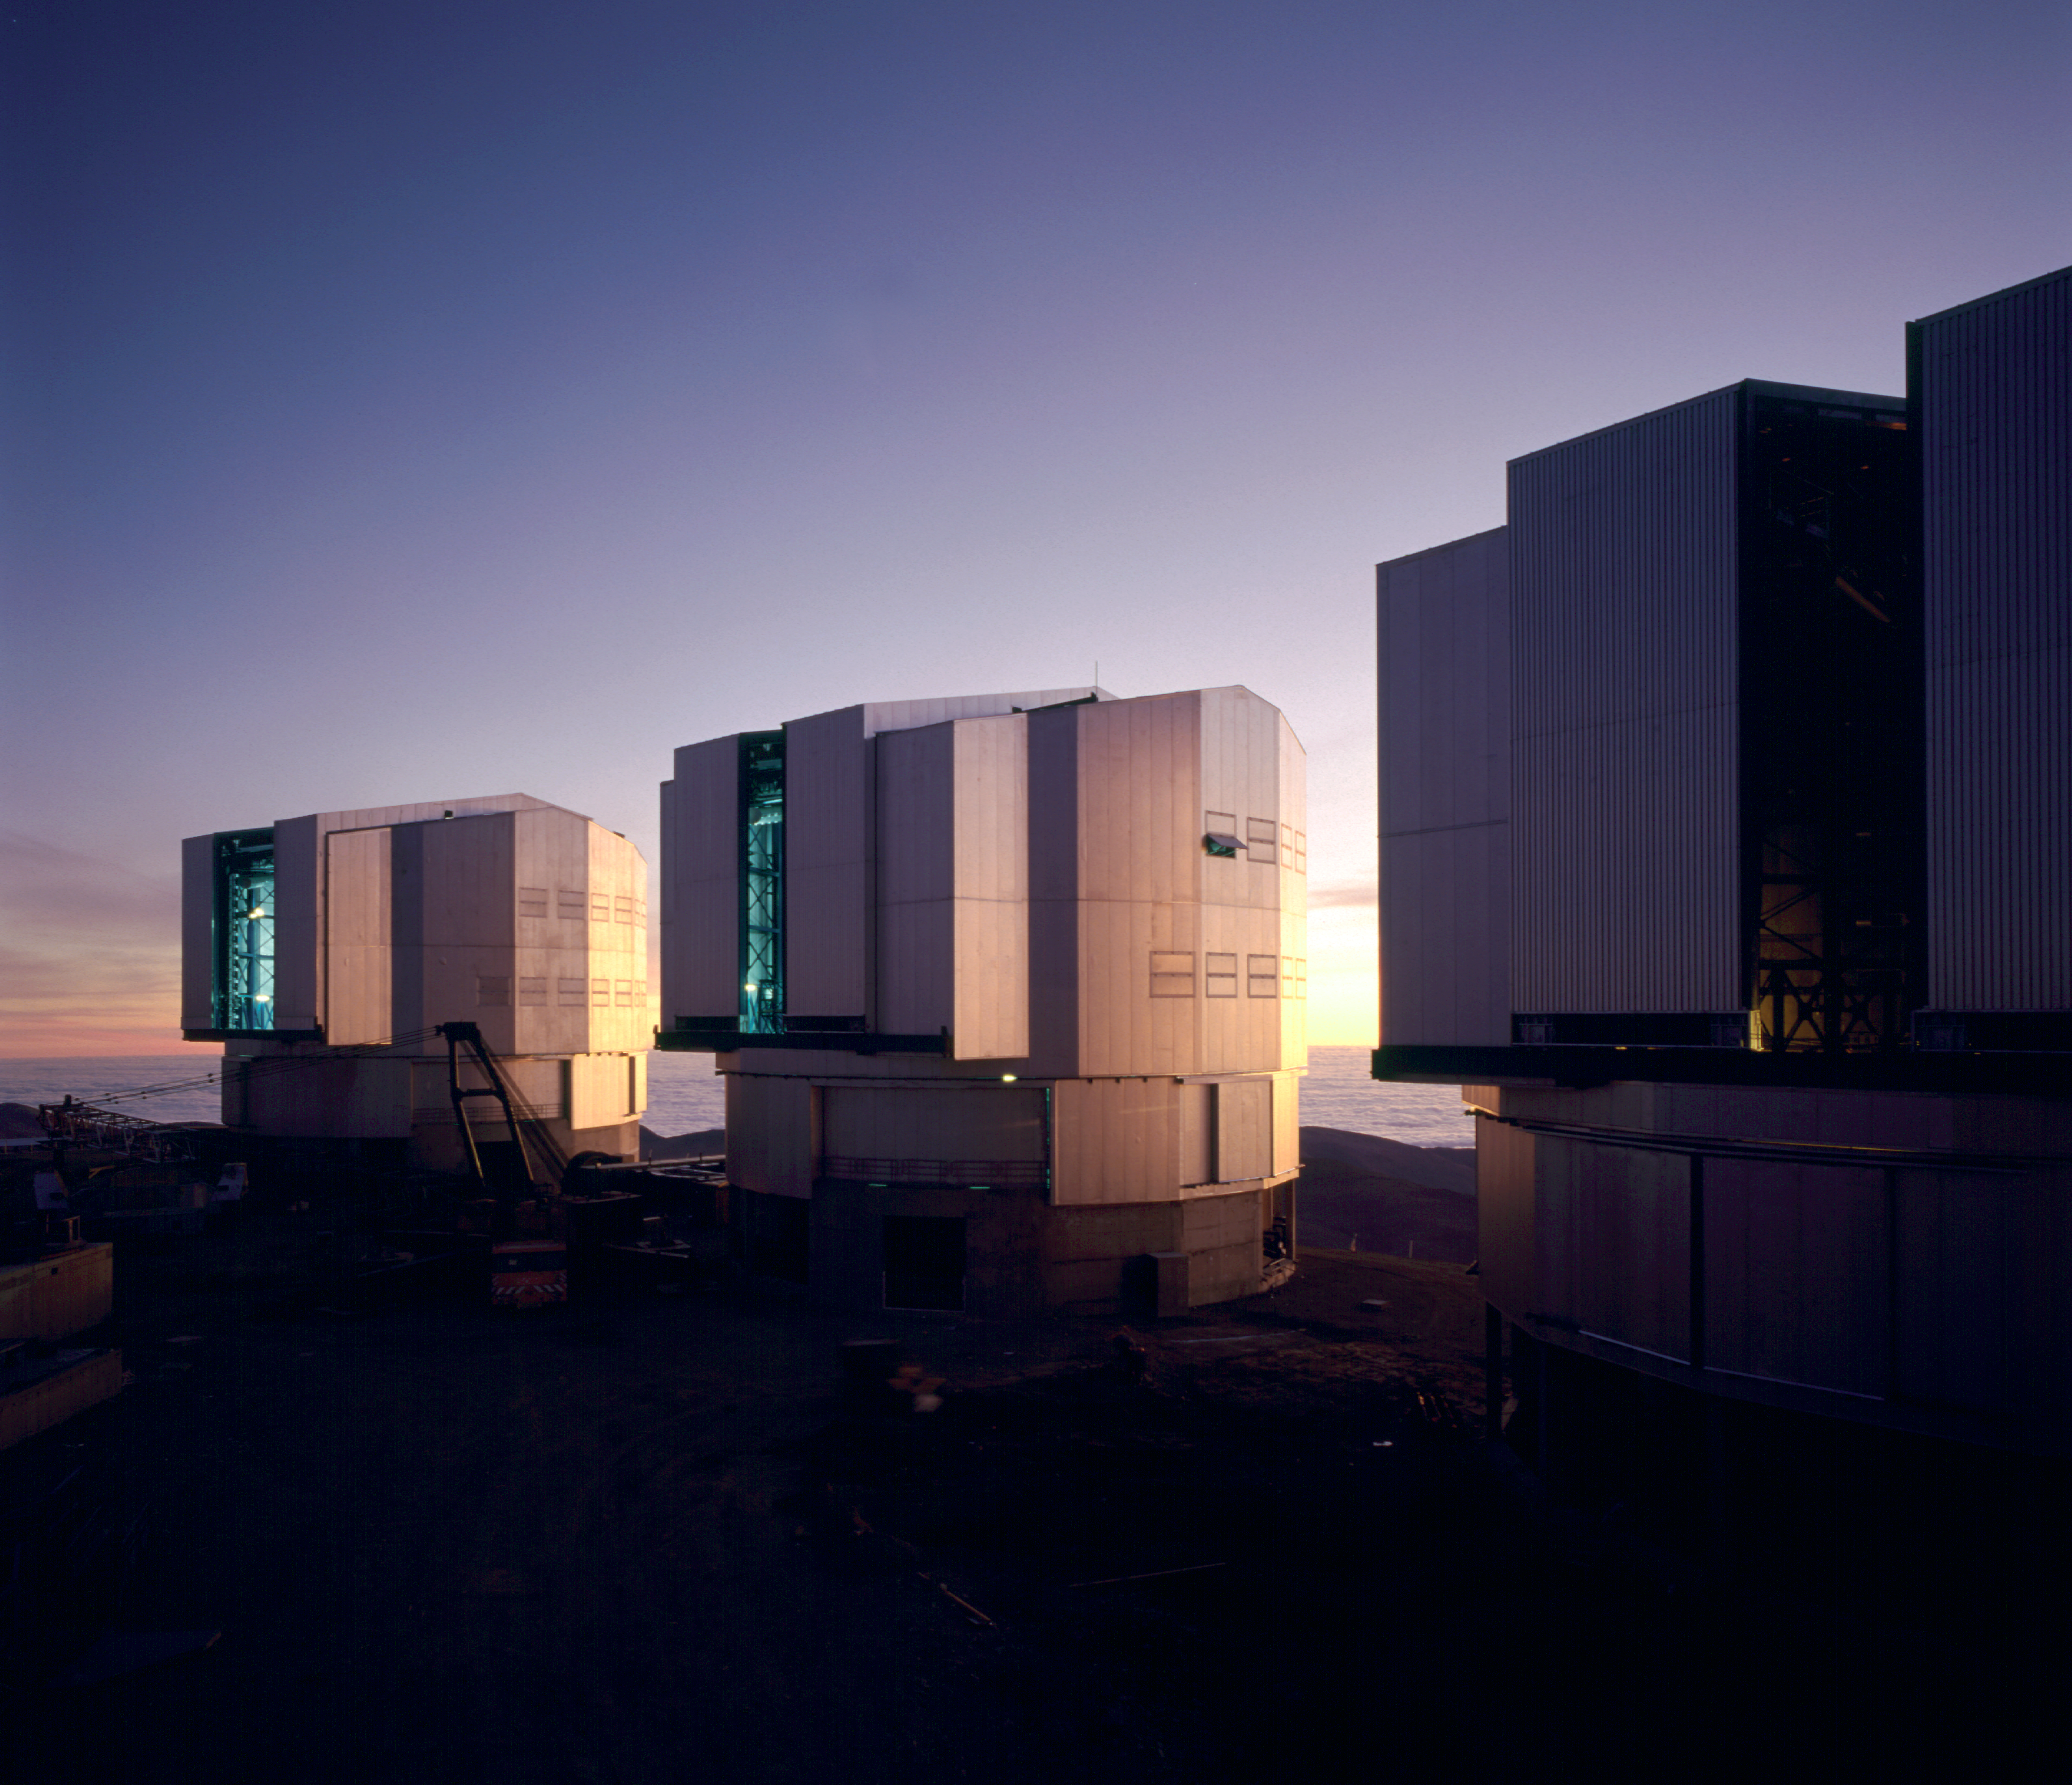

VLT Unit Telescopes

Three of the telescope domes of the VLT, UT1, UT2 and UT3 (from left to right). This picture was obtained during the construction phase of the VLT, more than one year before first light that had been achieved on May 26th 1998.

Credit: ESO